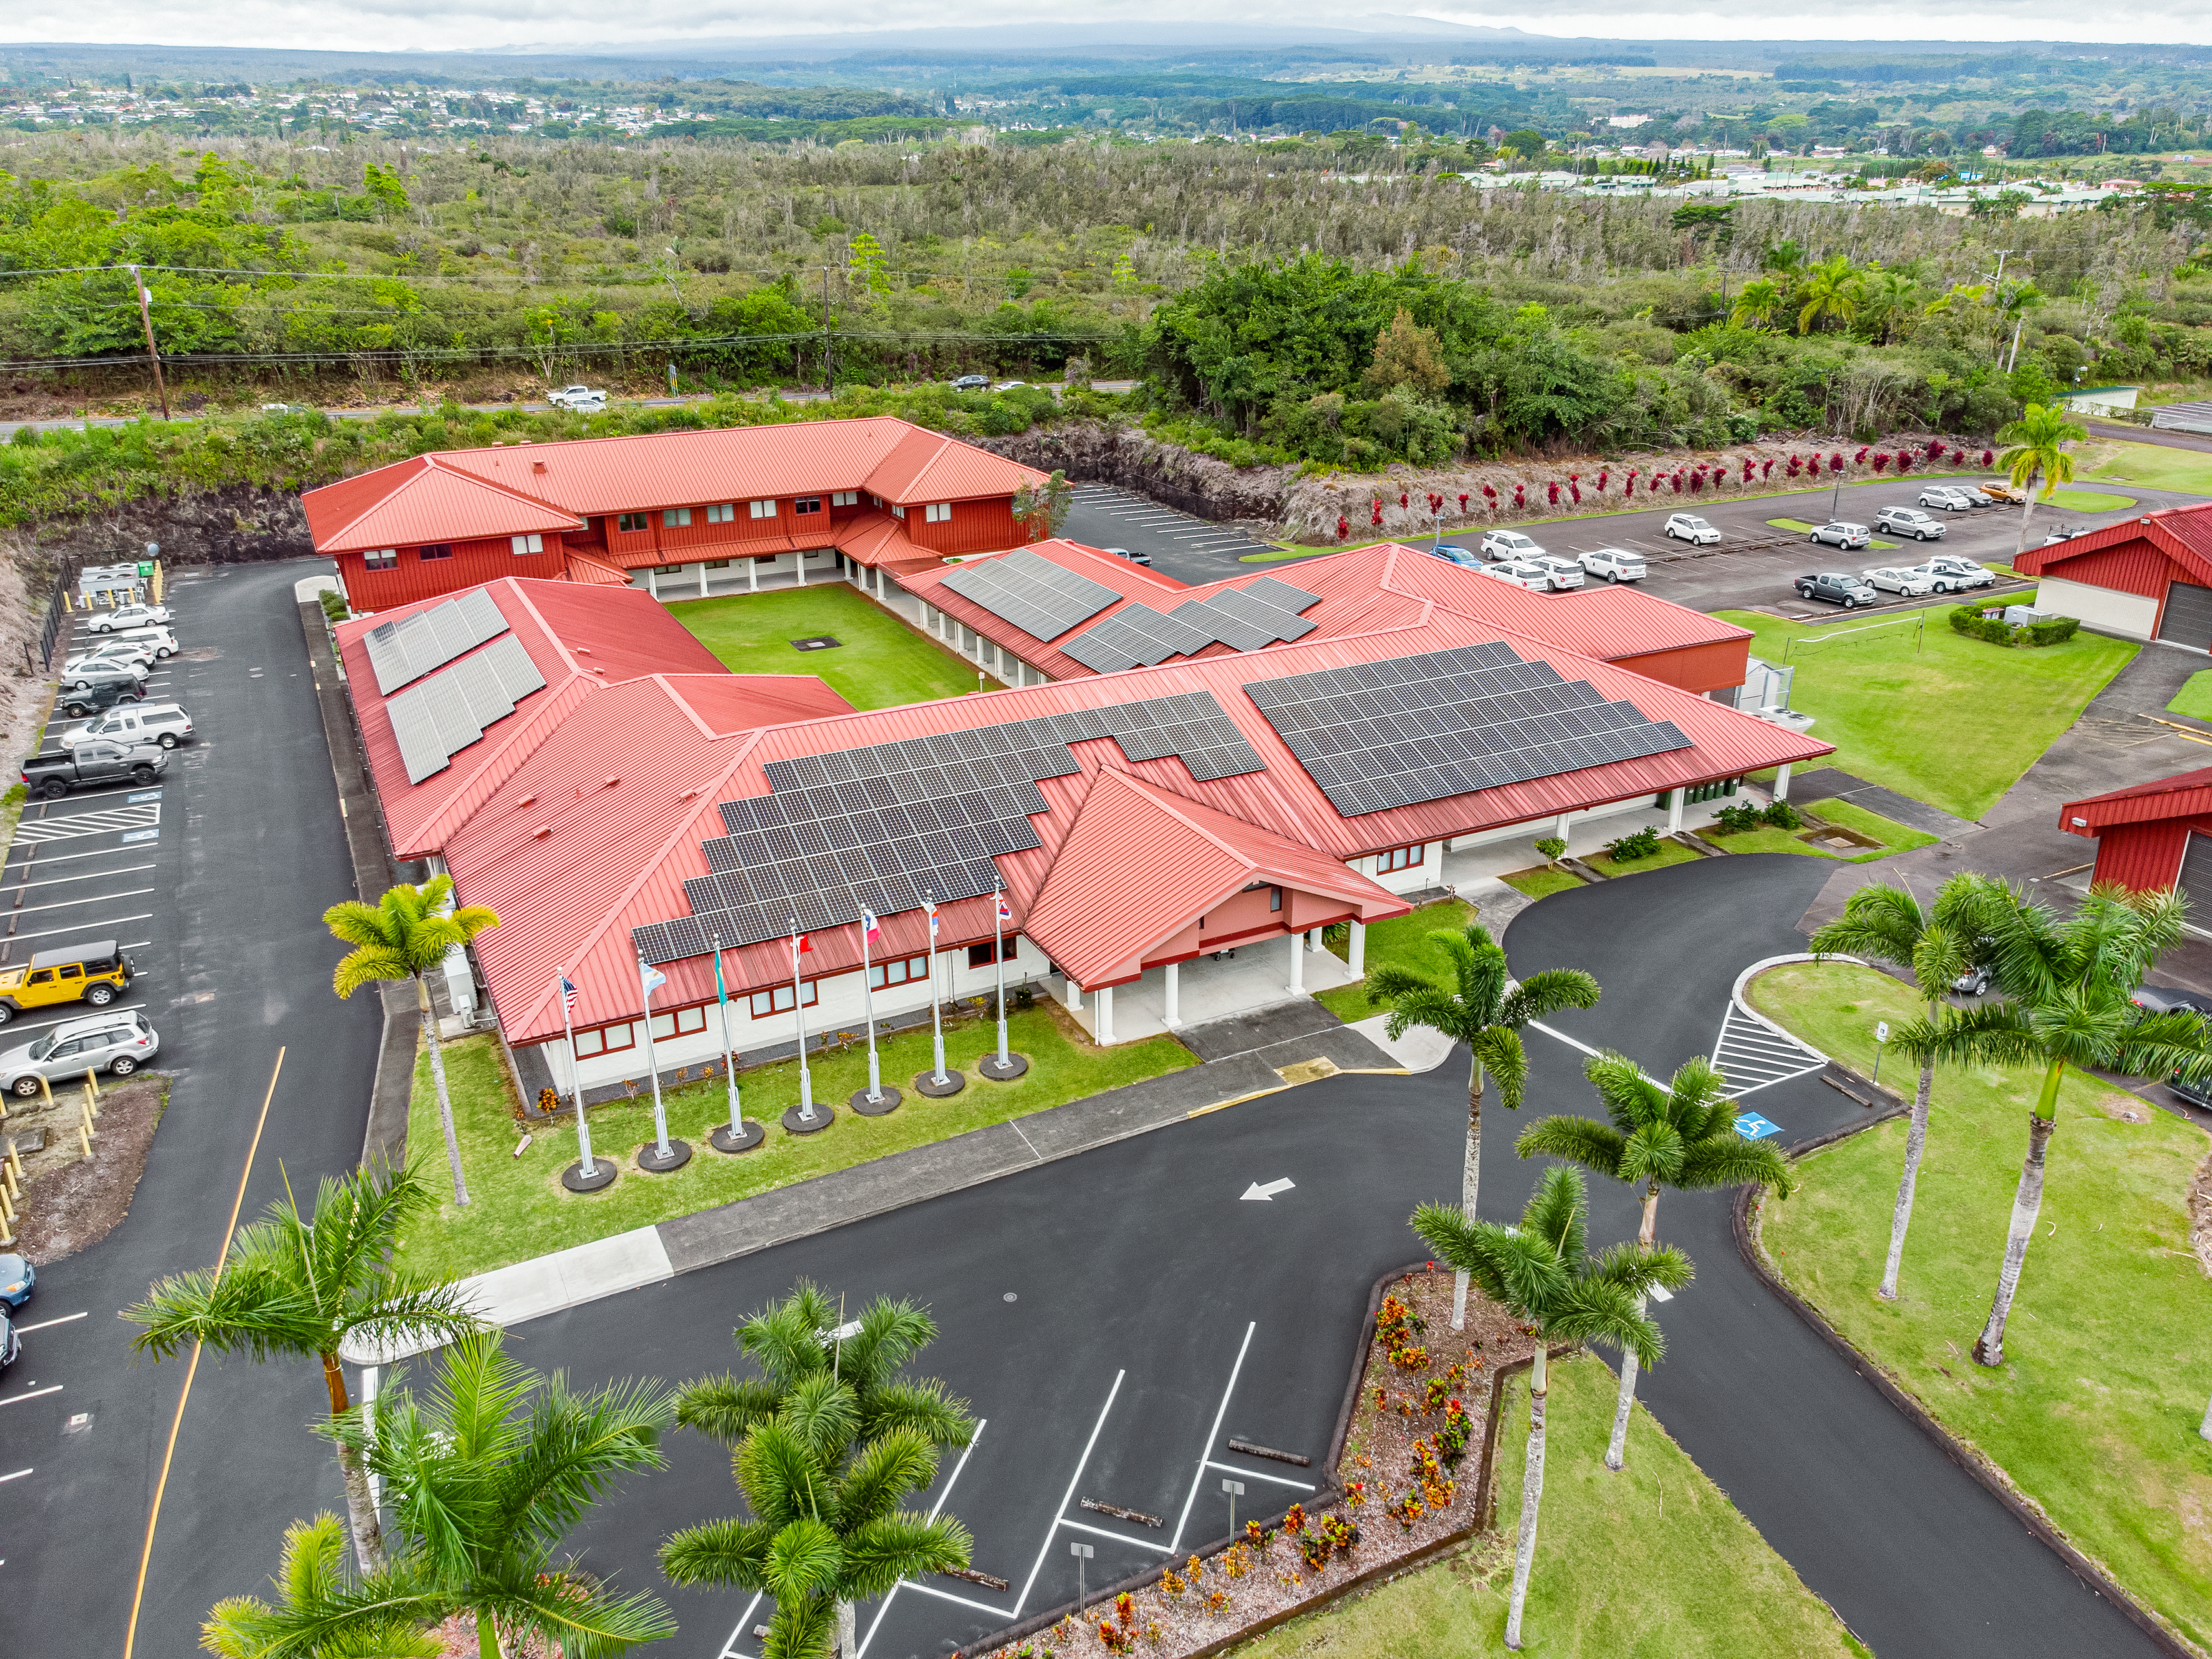

Gemini North Hilo Base Facility

Aerial view of the Gemini North Base in Hilo, Hawaiʻi

Credit: International Gemini Observatory/NOIRLab/NSF/AURA/T. Matsopoulos